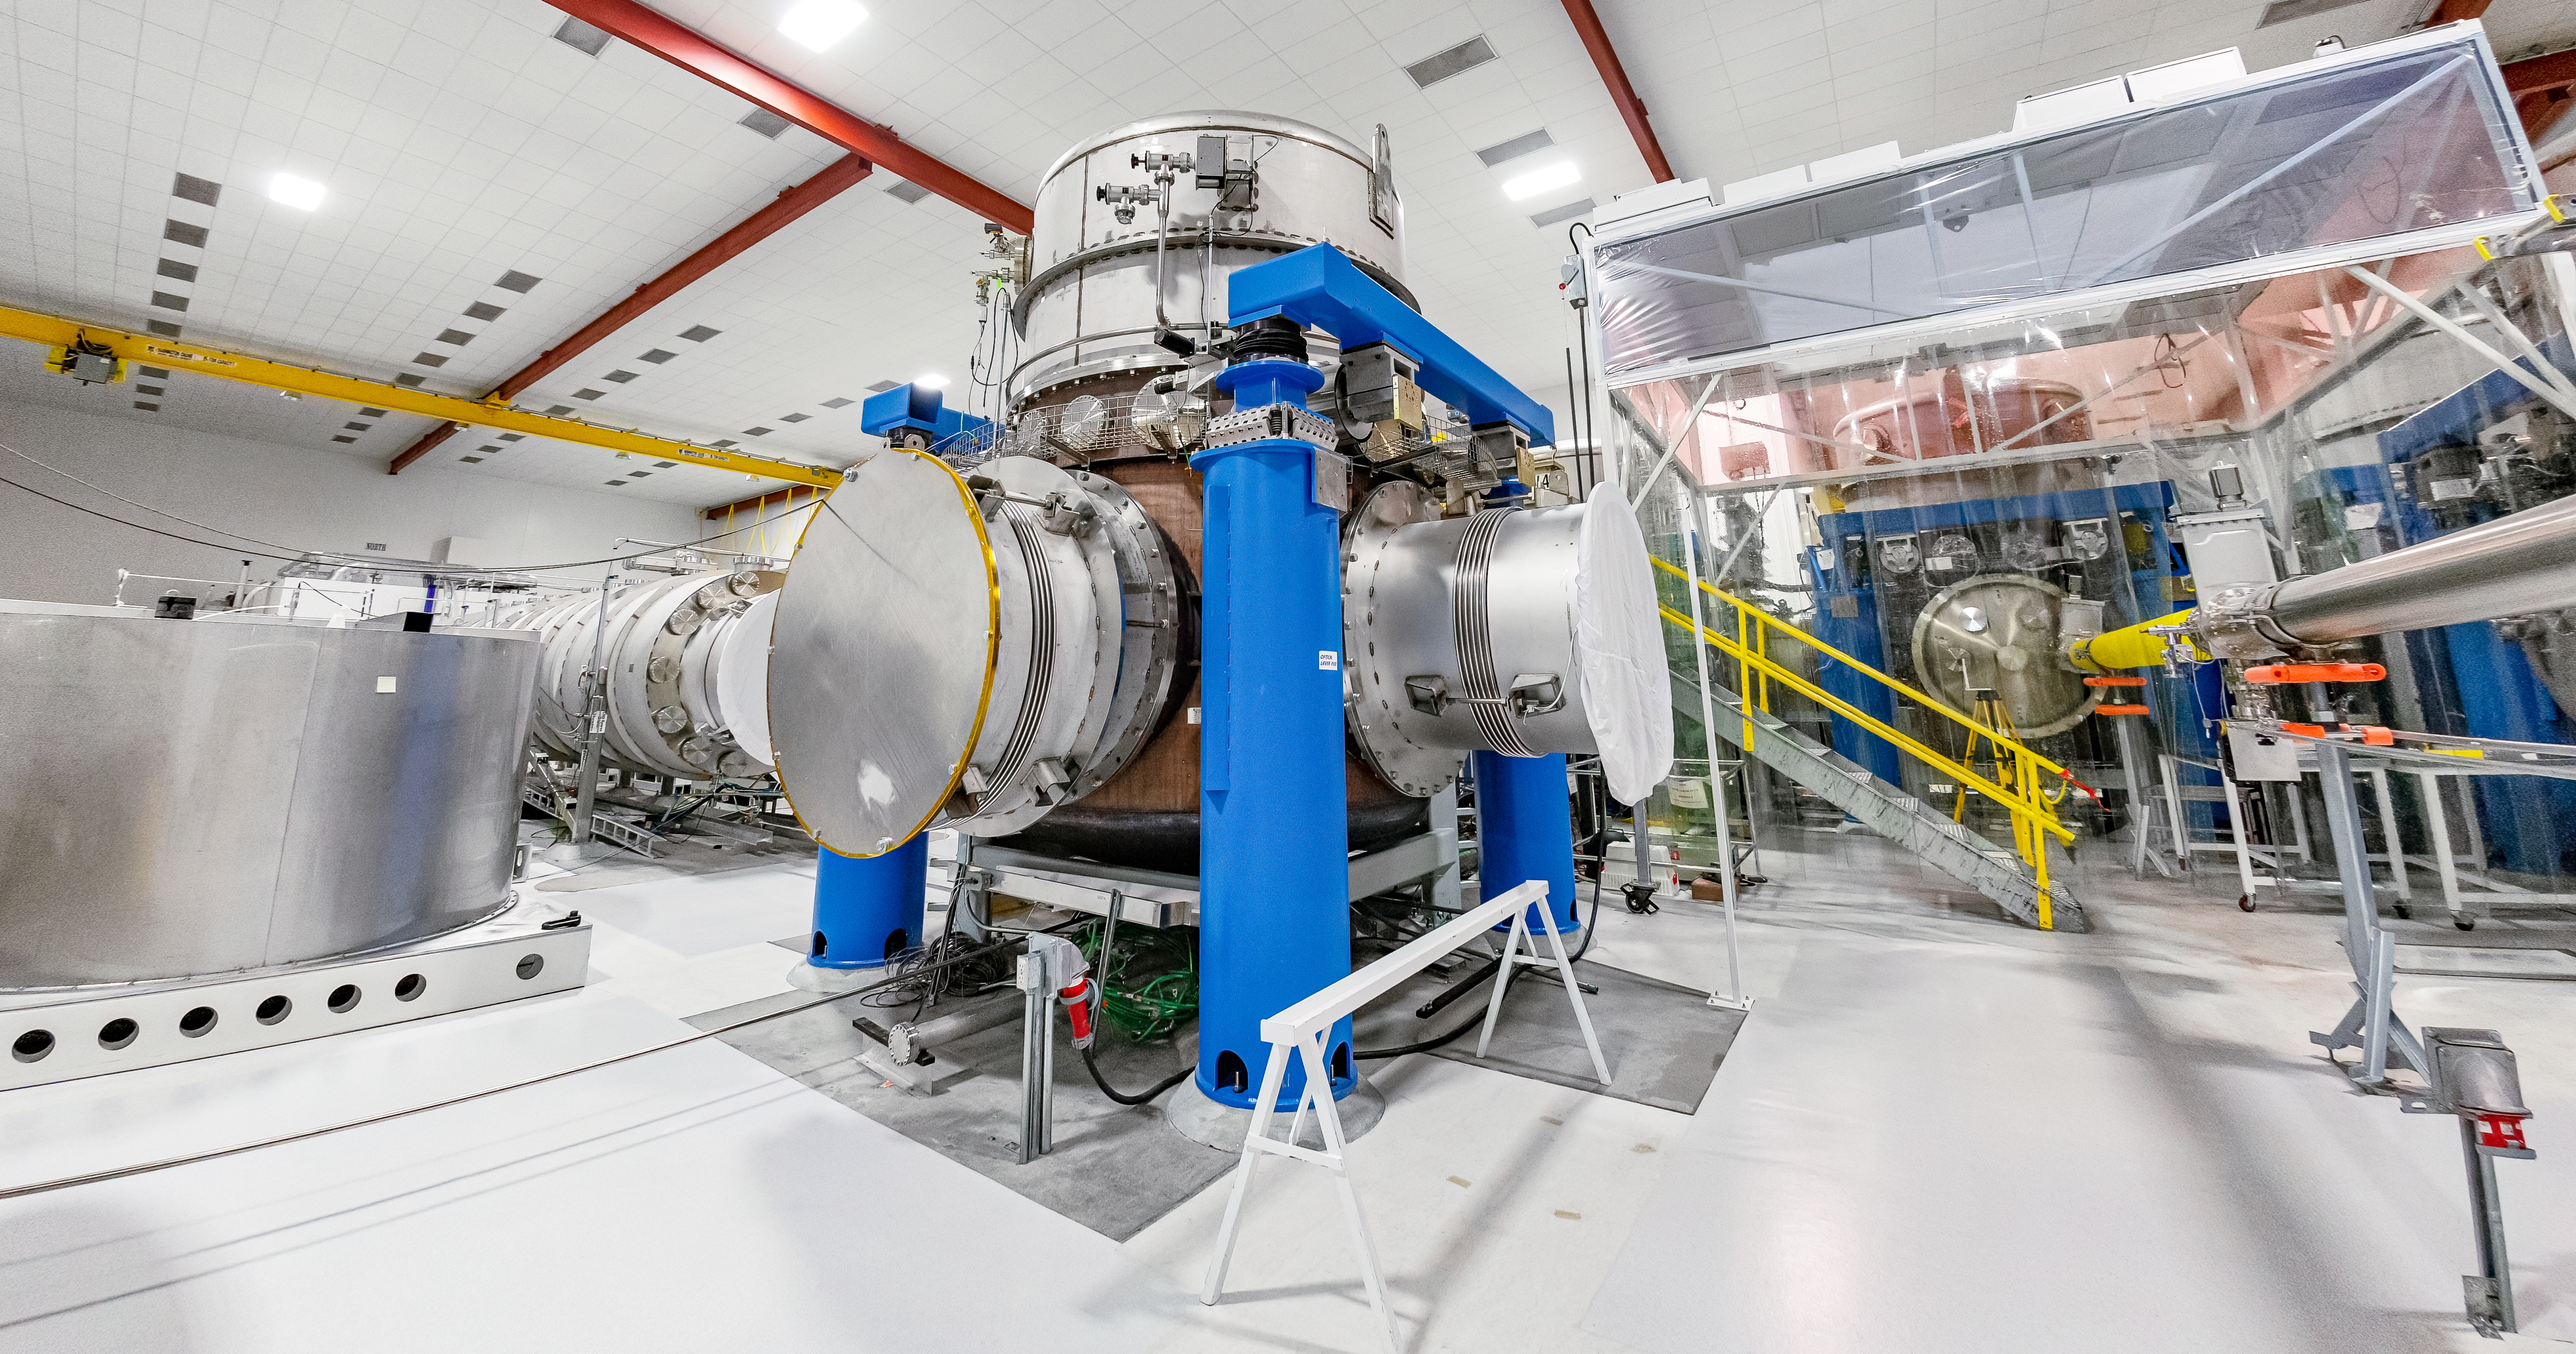

Interior of LIGO at Hanford, Washington

LIGO, the Laser Interferometer Gravitational-Wave Observatory, consists of two widely-separated interferometers within the United States — one in Hanford, Washington and the other in Livingston, Louisiana — operated in unison to detect gravitational waves. Here the Hanford facility is seen. LIGO was designed to open the field of gravitational-wave astrophysics through the direct detection of gravitational waves predicted by Einstein’s General Theory of Relativity. The multi-kilometer-scale gravitational wave detectors use laser interferometry to measure the minute ripples in space-time caused by passing gravitational waves from cataclysmic cosmic events such as colliding neutron stars or black holes, or by supernovae.

Credit: NOIRLab/LIGO/NSF/AURA/T. Matsopoulos